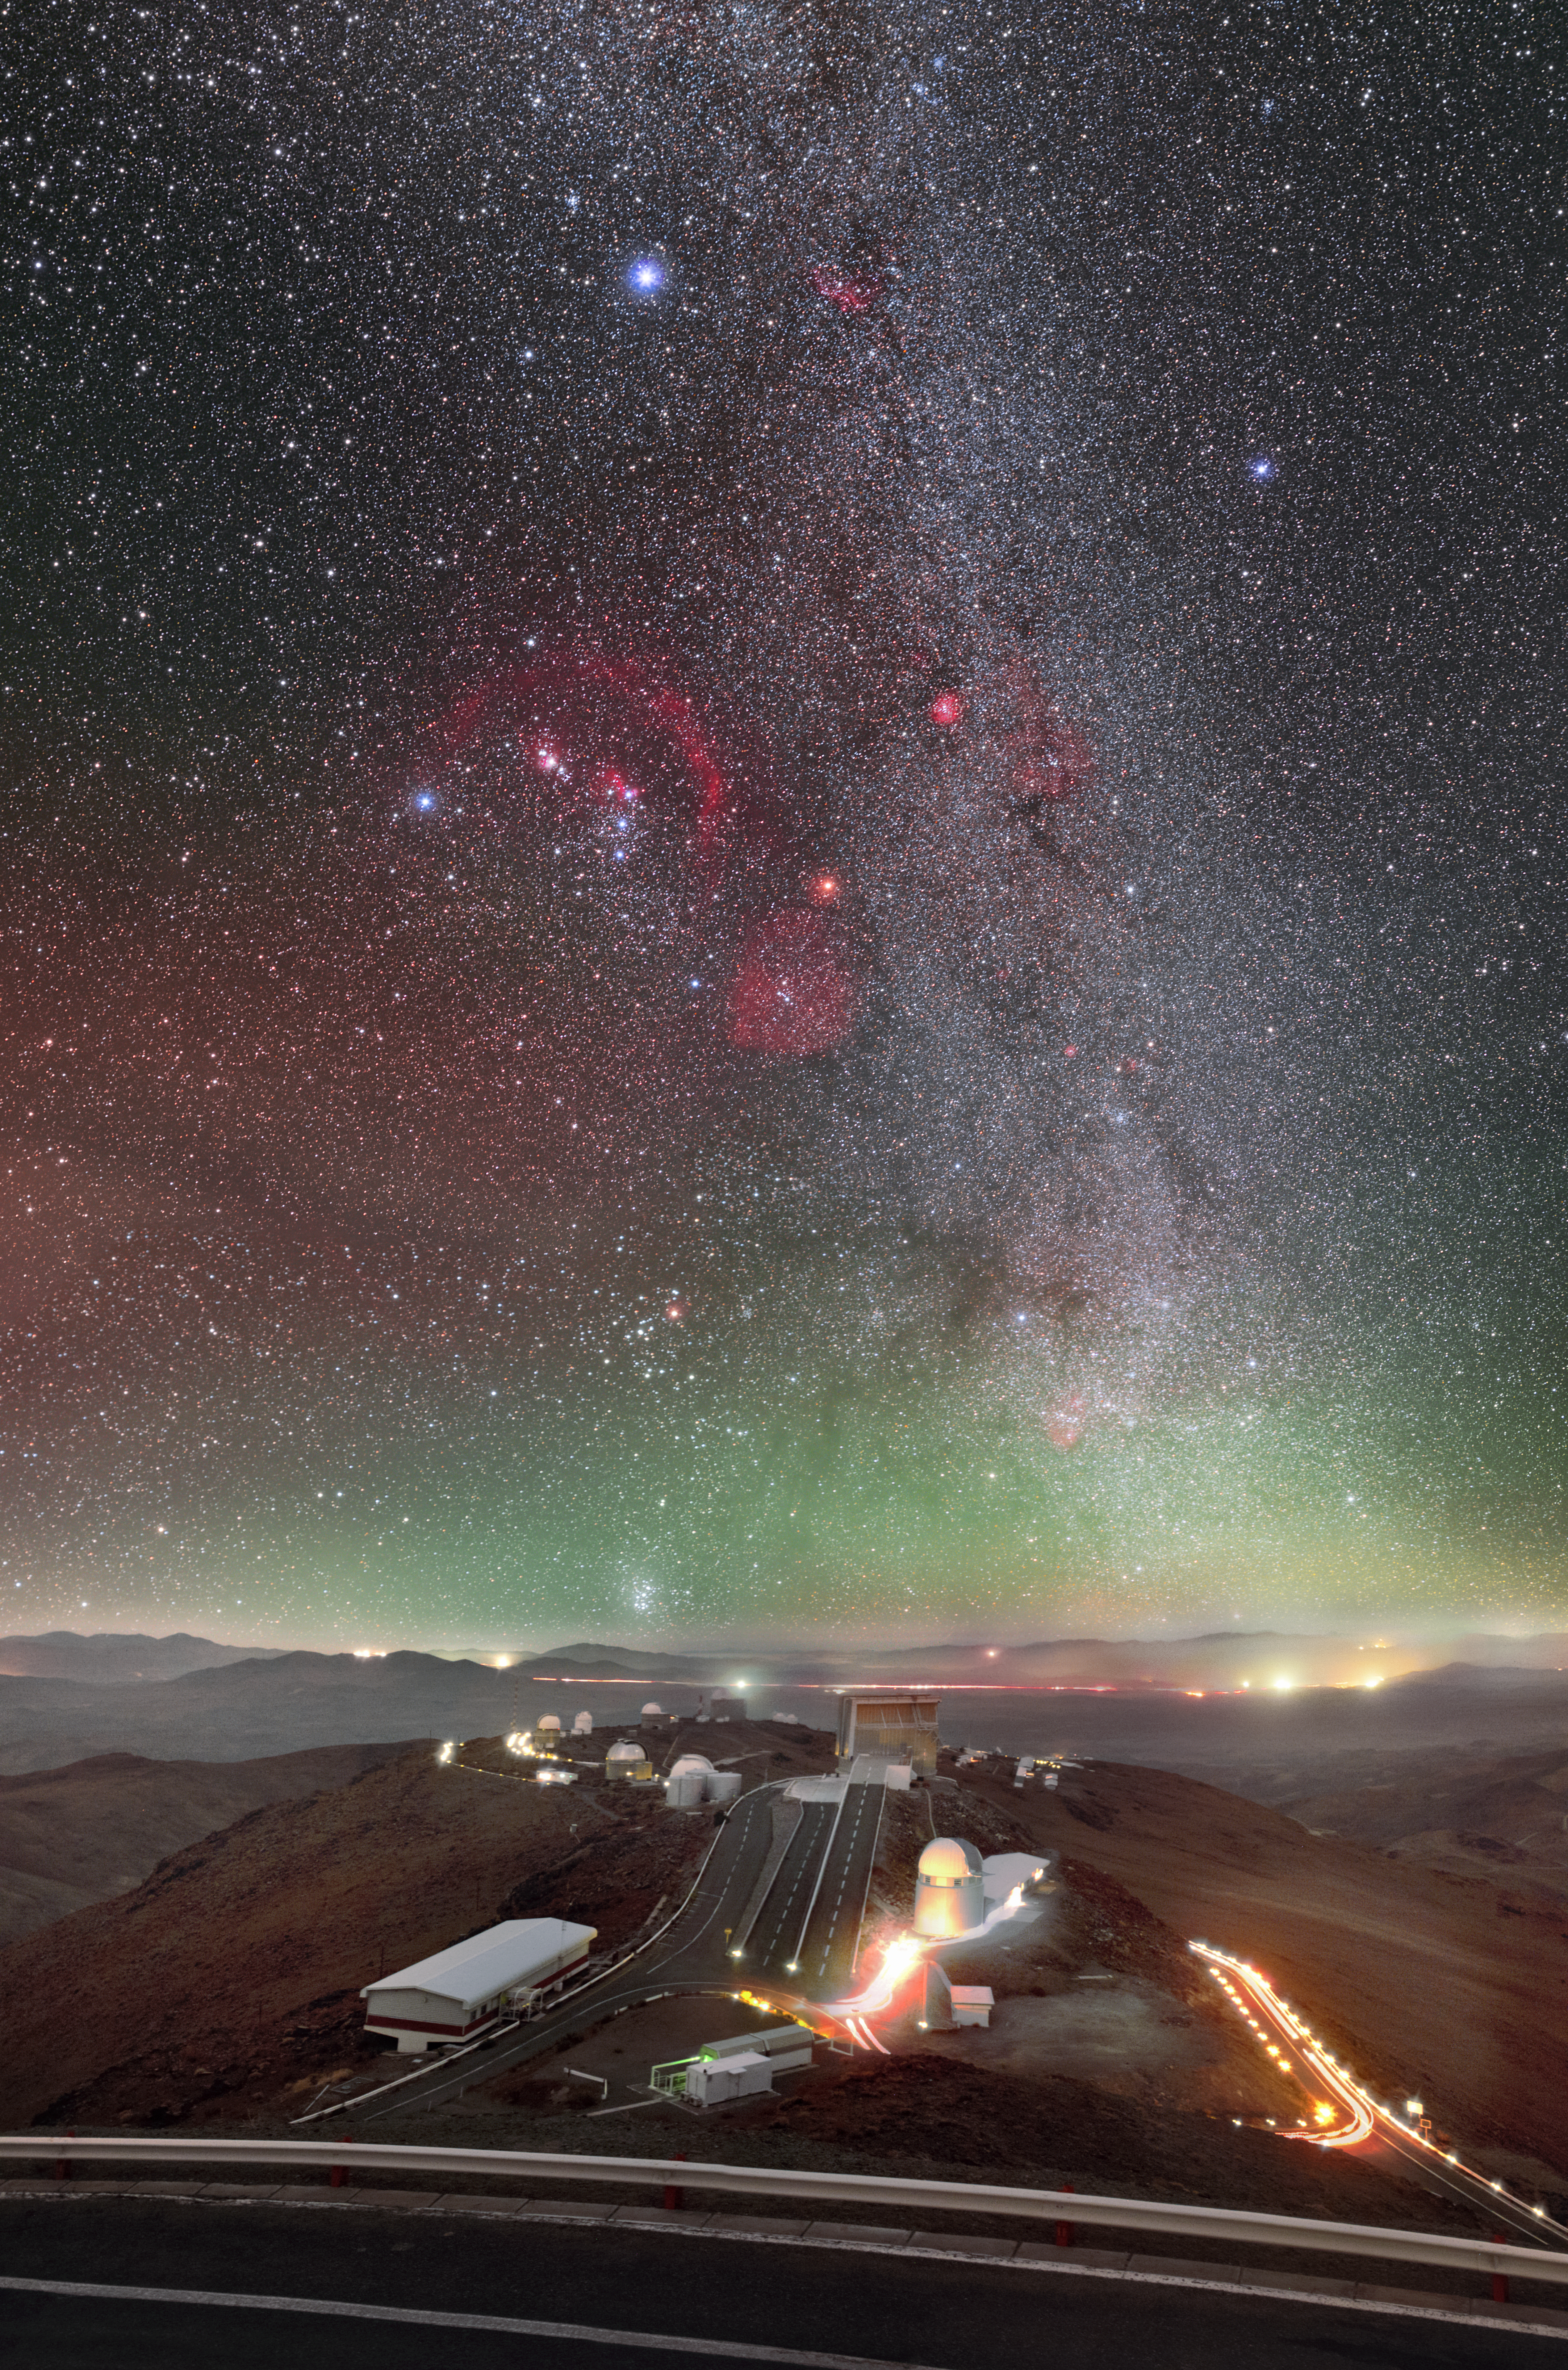

The Hunter and La Silla

This stunning long-exposure photograph by ESO Photo Ambassador Petr Horálek captures the hive of activity that is ESO’s La Silla Observatory, the distant glow of roads and settlements in the Chilean Atacama Desert, and the unmissable faint green radiance of airglow (produced by light in Earth’s upper atmosphere).

Flirting with the horizon, the mythical Seven Sisters of the Pleiades open star cluster can be seen dancing above distant mountain peaks. Directly above them, the dazzling constellation of Orion (The Hunter) dominates the view, as giant clouds and arcs of ionised gas — called emission nebulae, and seen here as red patches — encompass the imagined form of mythological hunter. The familiar sight of the Milky Way is also visible, carving its way across the night sky.

The La Silla Observatory is located in northern Chile at an altitude of 2400 metres. It enjoys some of the darkest night skies on Earth and has been an ESO stronghold since the 1960s. This spectacular shot was captured from the vantage point of ESO’s 3.6-metre telescope — one of the most productive four-metre-class telescopes in the world.

Credit: P. Horálek/ESO